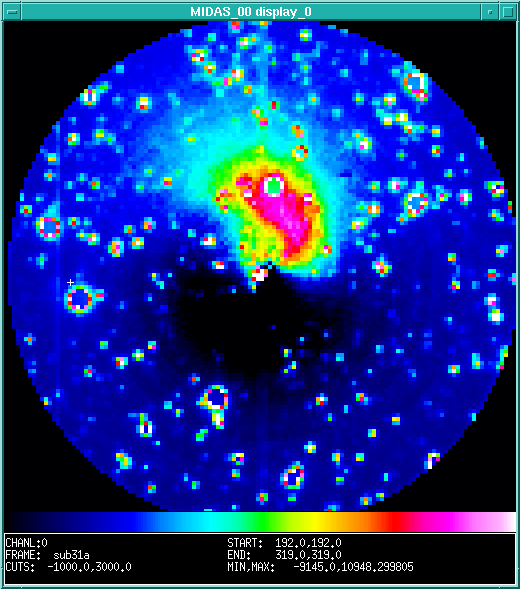

Spectacular jet in comet Hale-Bopp

This false-colour image of the large jet now observed in bright comet Hale-Bopp is a computer-enhanced version of a near-IR CCD-frame. It was obtained on August 31 1995 with the multi-mode DFOSC instrument at the Danish 1.5-m telescope on La Silla by Emilio Molinari from Osservatorio di Brera, Milano-Merate, Italy. On this photo, North is up and East is to the left. One pixel measures 0.5 arcsec and the circular field has a diameter of 65 arcsec. The intensity scale is indicated with the colour bar at the bottom; the intensity increases towards the right

Credit: ESO